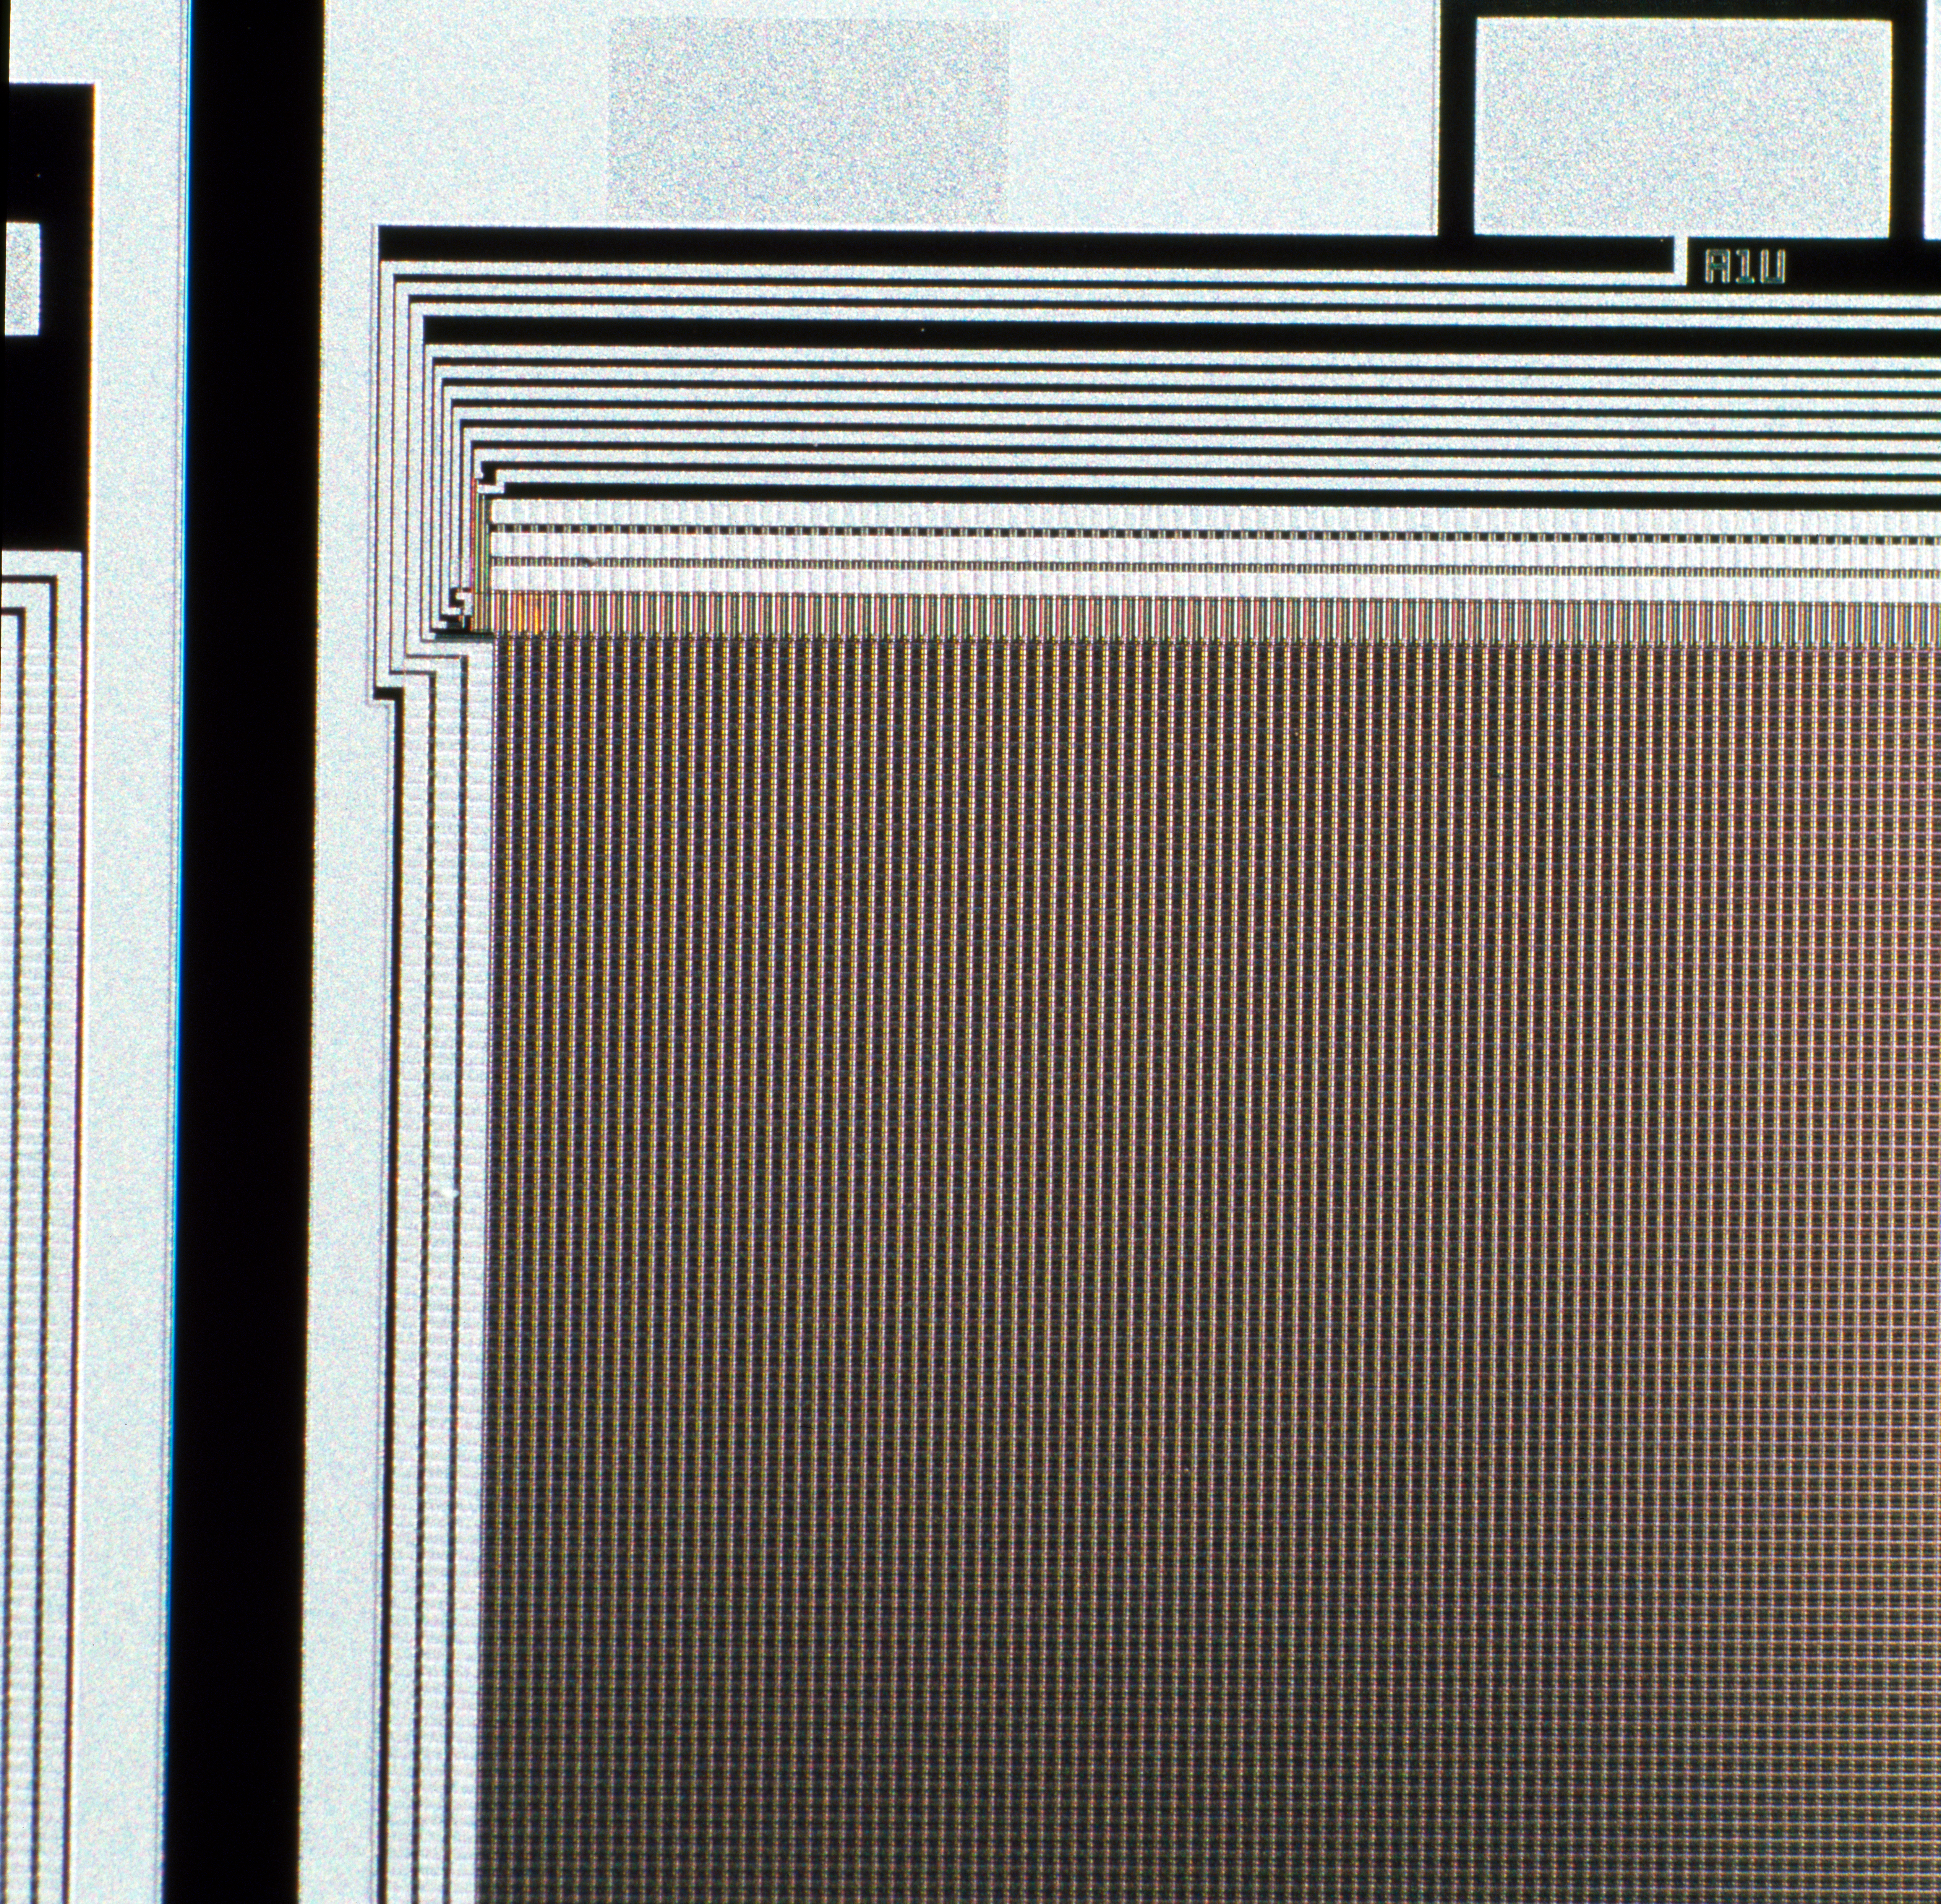

CCD wafer detail

Detail view of the upper left corner of the CCD. The individual pixels are clearly visible. Image taken in 1994.

Credit: ESO/H.H.Heyer